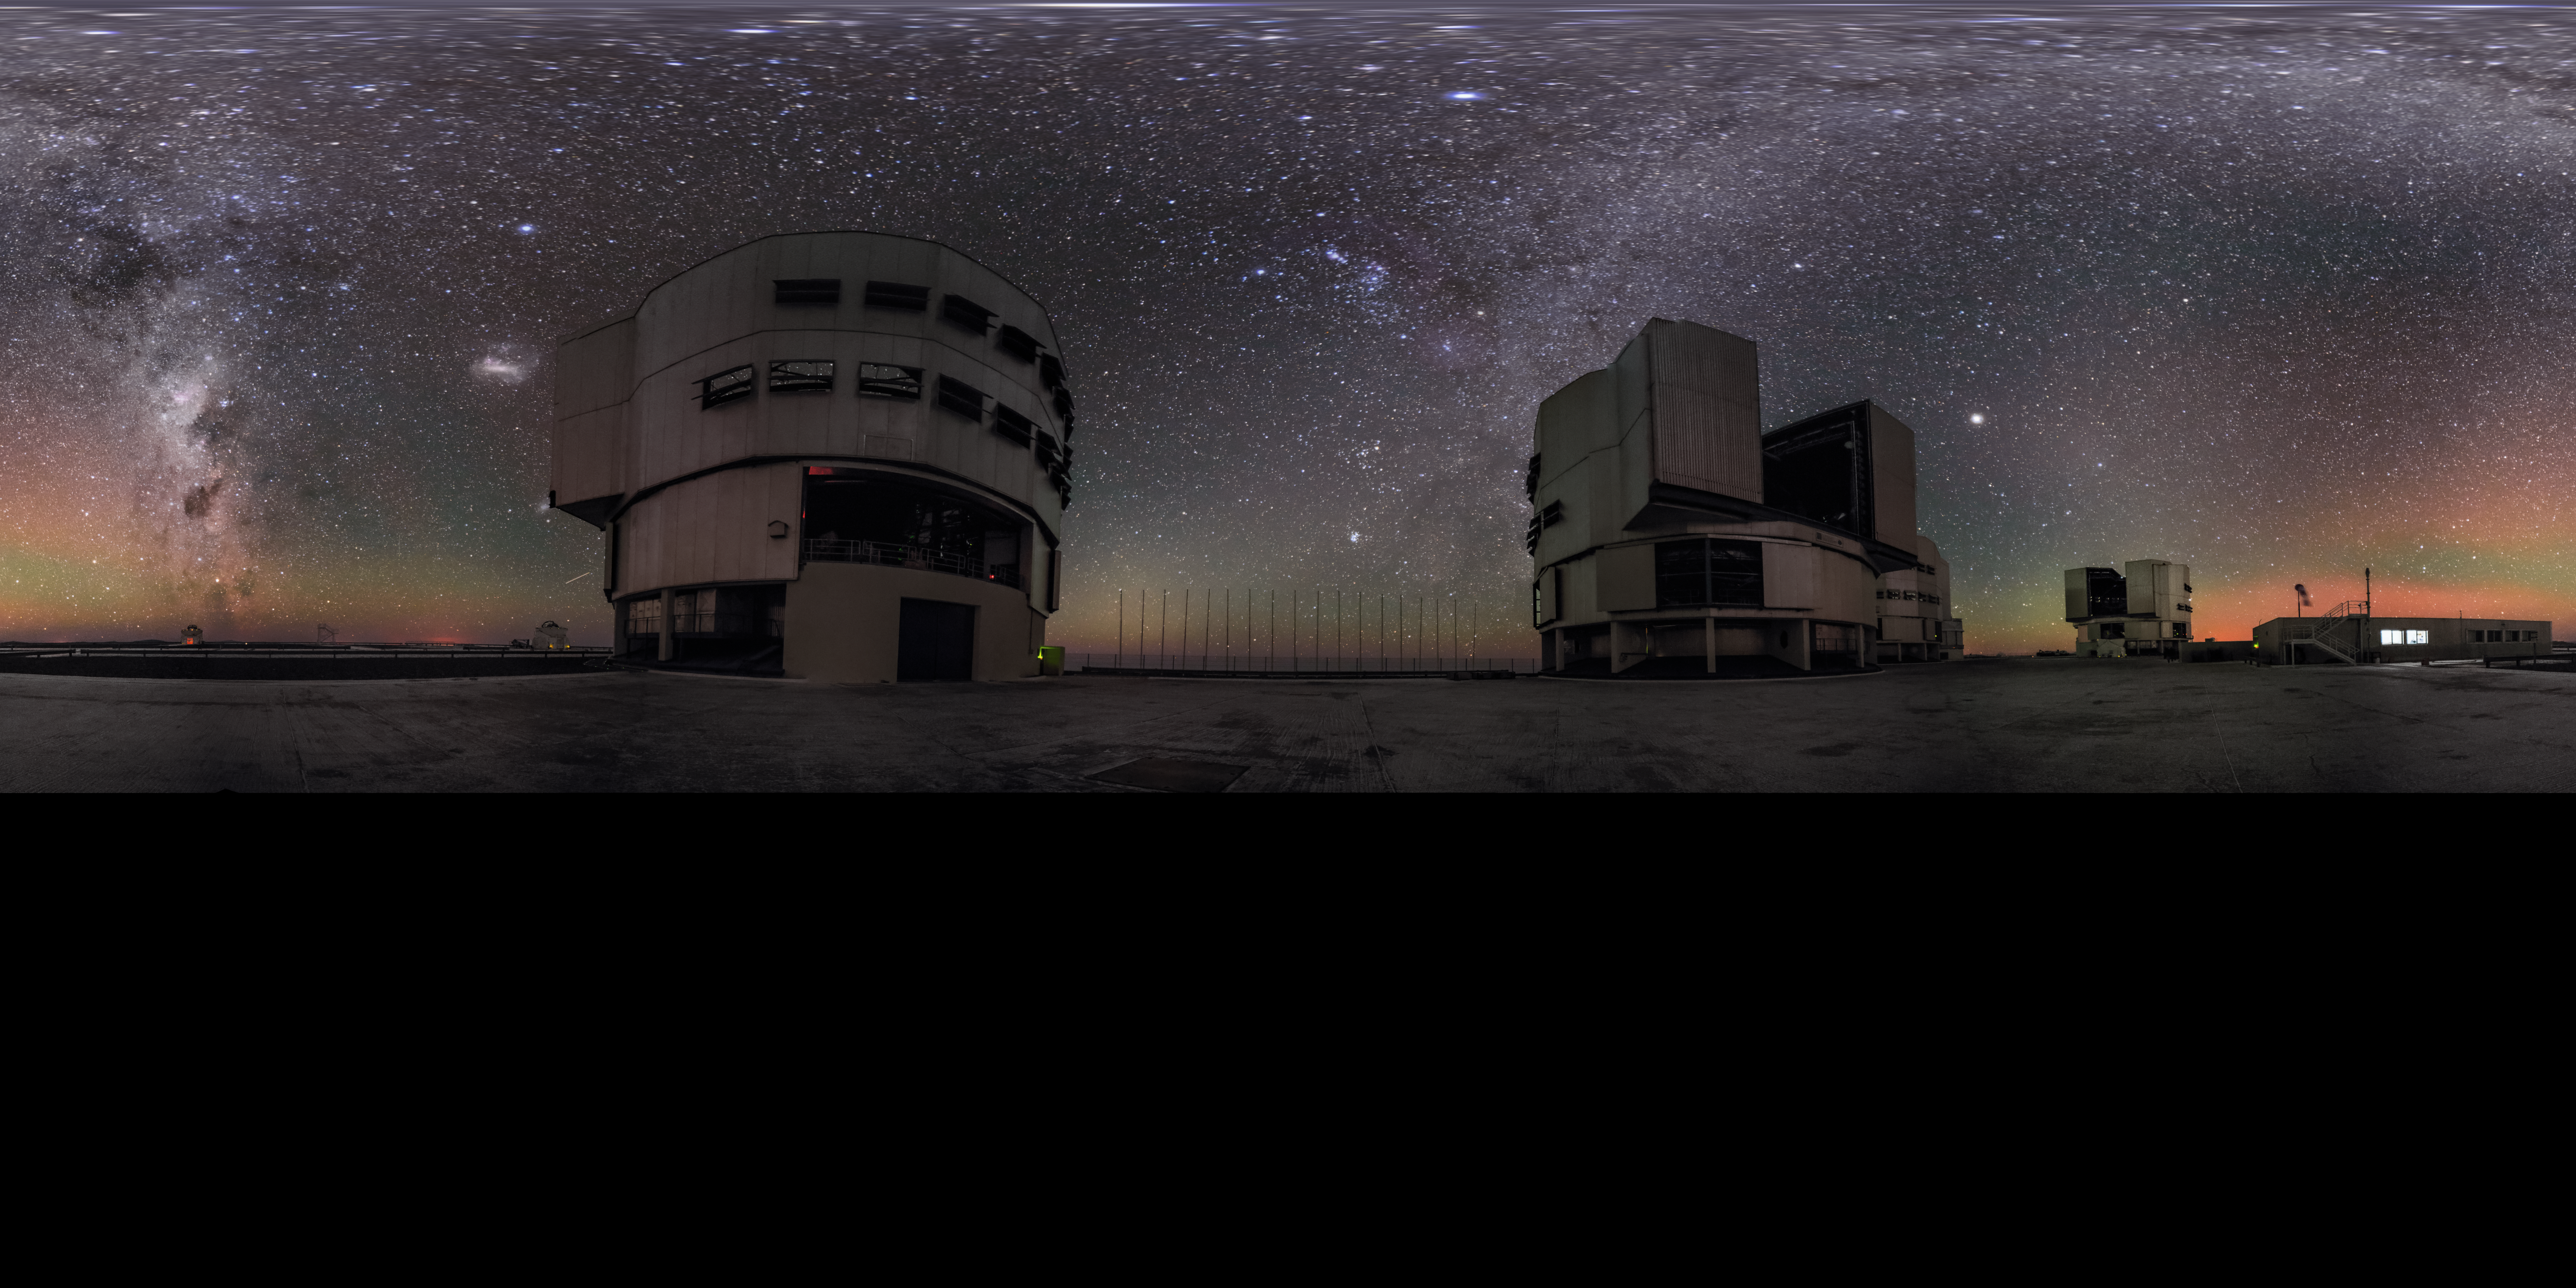

A panorama view of the VLT

Air glow encompasses the VLT in this equirectangular panorama shot, while the band of the Milky Way crosses the night sky.

Credit: ESO/G. Brammer